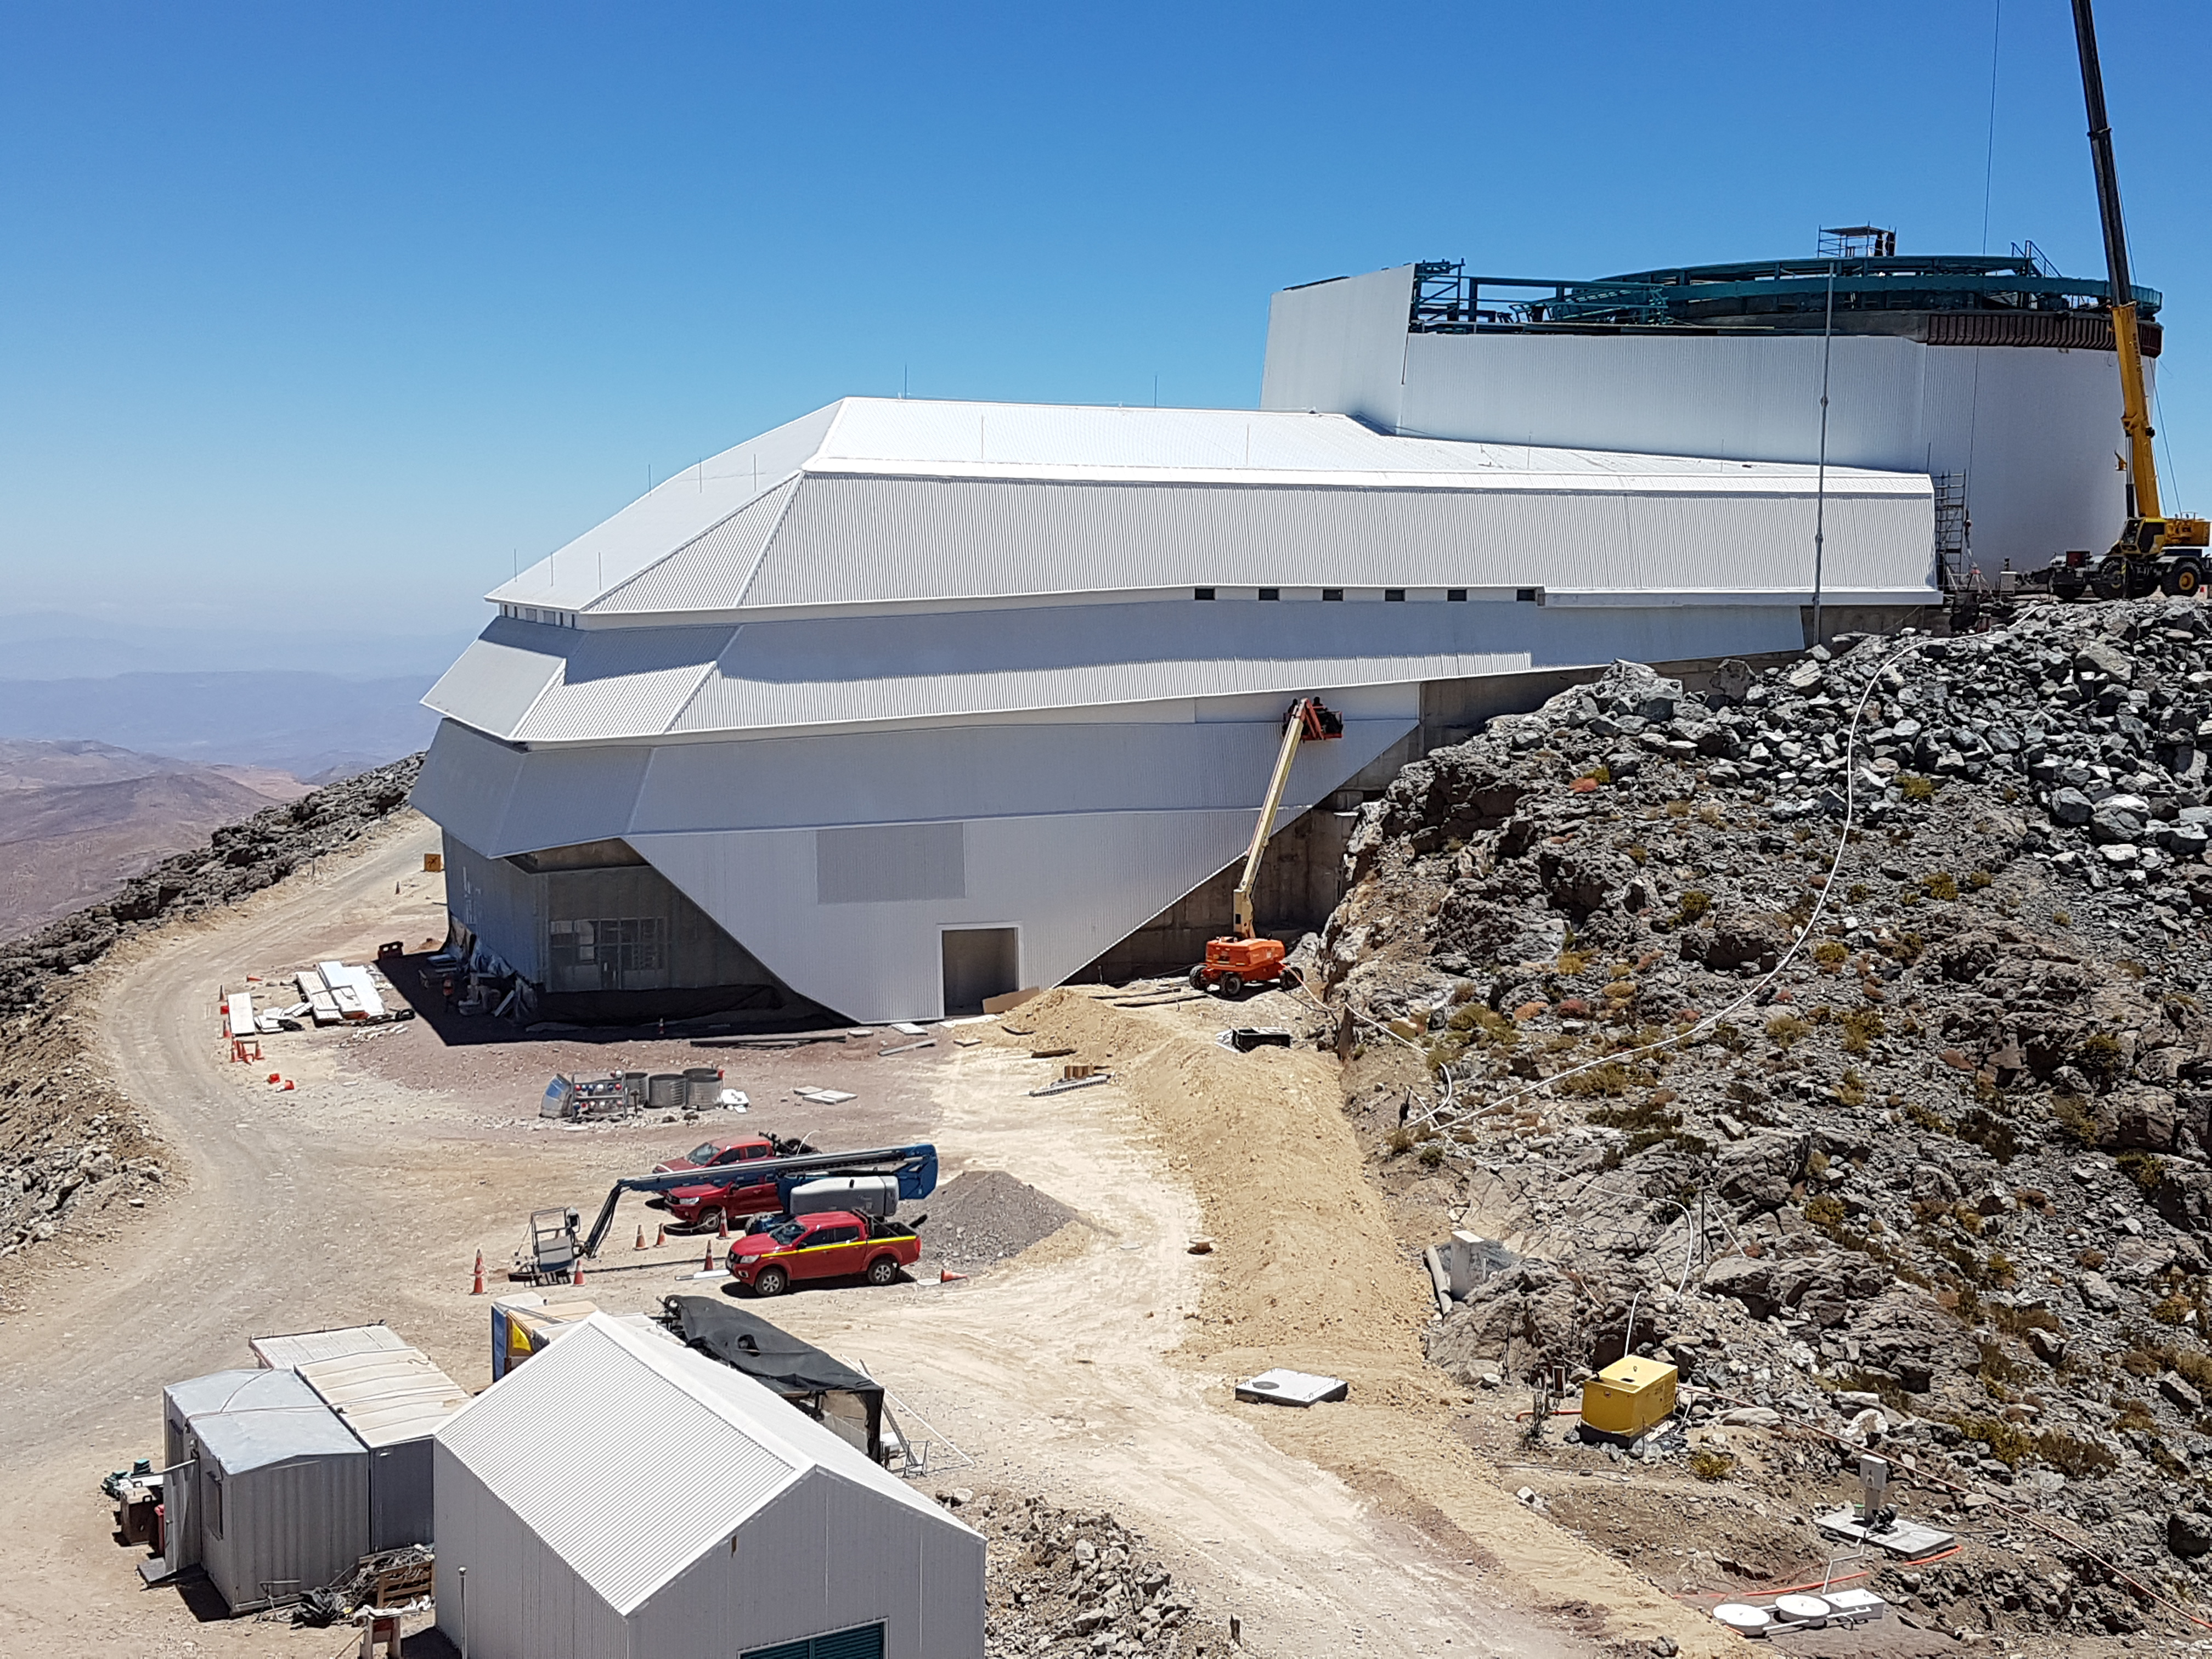

General Views

A general view of construction status, January 2018.

Credit: Rubin Observatory/NSF/AURA